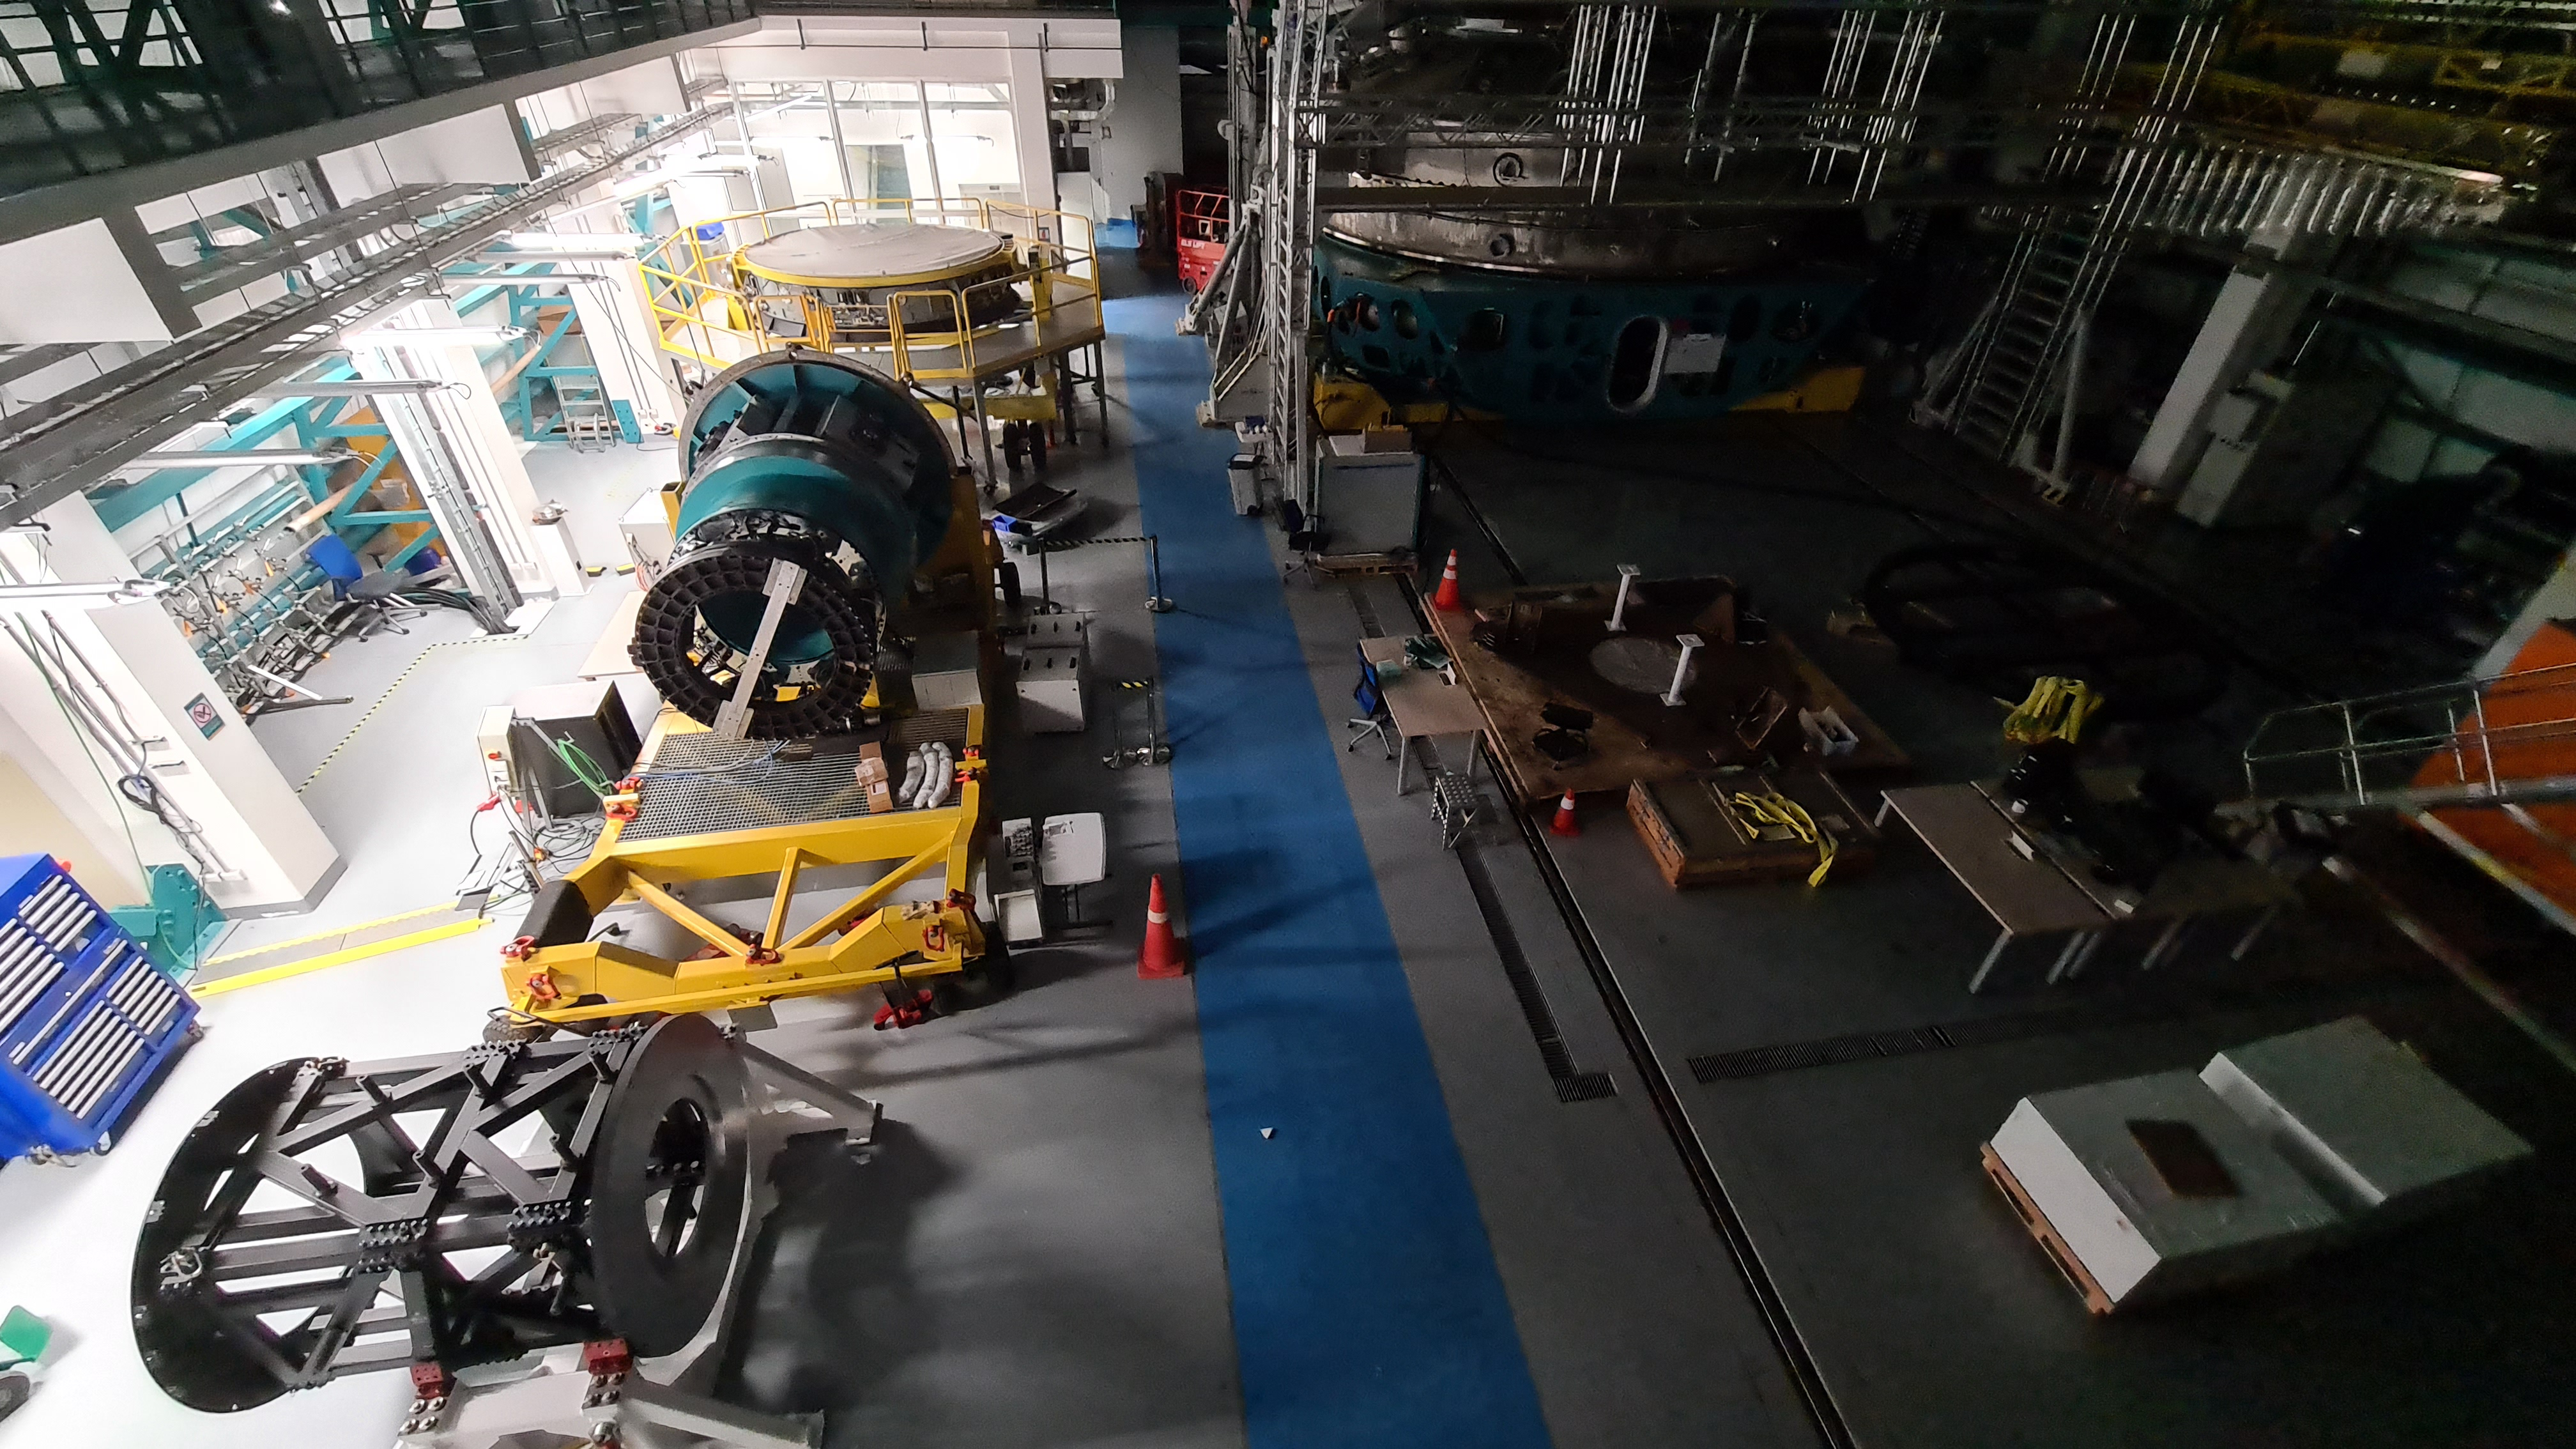

May 12 Summit Inspection

Regularly-scheduled inspections of the summit facility and equipment continue with social distancing and strict safety measures in place. The most recent inspection took place on May 12th and again included maintenance work on the Dome and TMA, including improvements for weather resistance in the coming months

Credit: Rubin Observatory/NSF/AURA